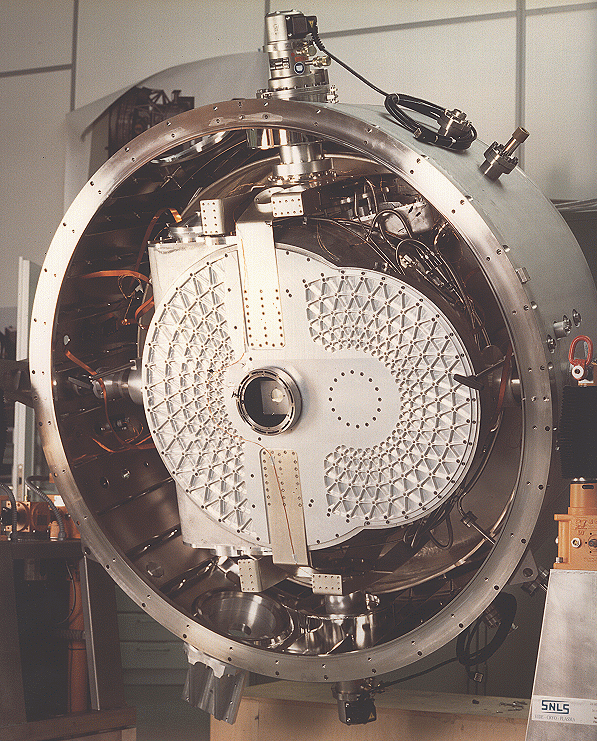

ISAAC undergoes tests at ESO

The image shows the ISAAC (Infrared Spectrograph And Array Camera) instrument undergoing thorough technical tests in the Infrared Laboratory at the ESO Headquarters in Garching (Germany). August 1996.

Credit: ESO